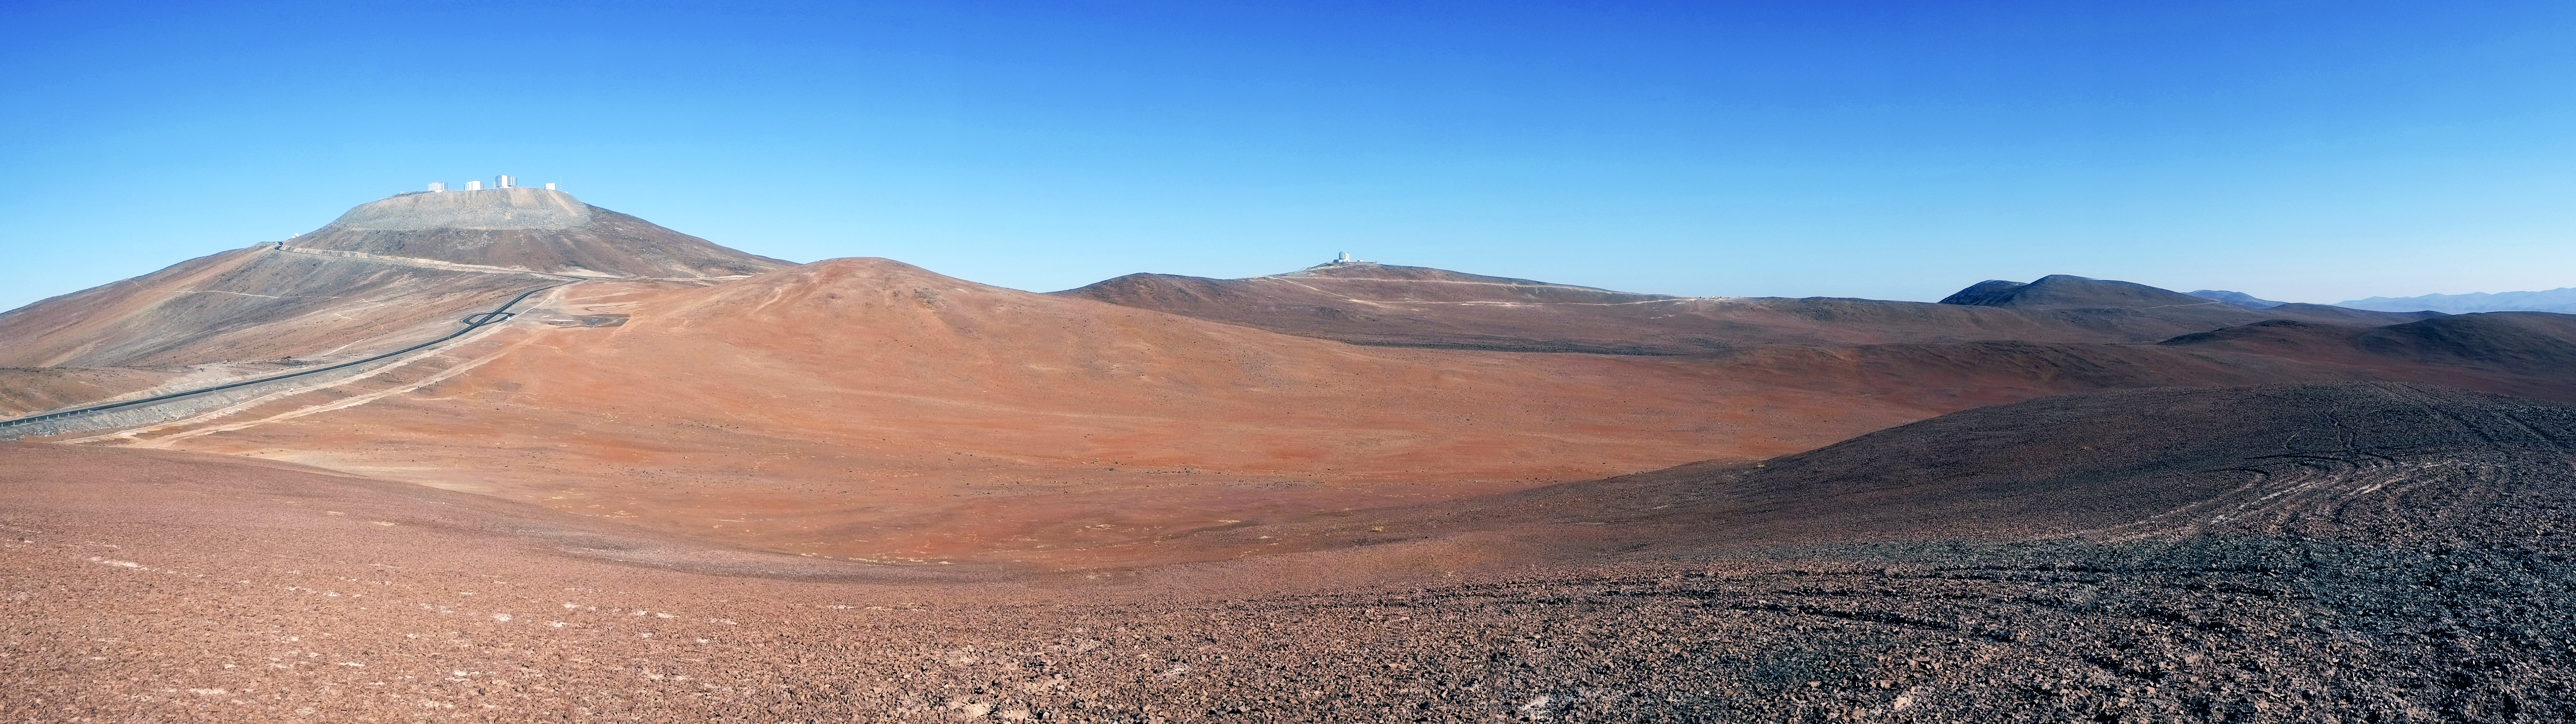

Desert panorama at Paranal

This panorama shows the desert surrounds of Cerro Paranal – home to ESO's Very Large Telescope (VLT), the flagship facility for European ground-based astronomy.

Credit: ESO/Eric Le Roux